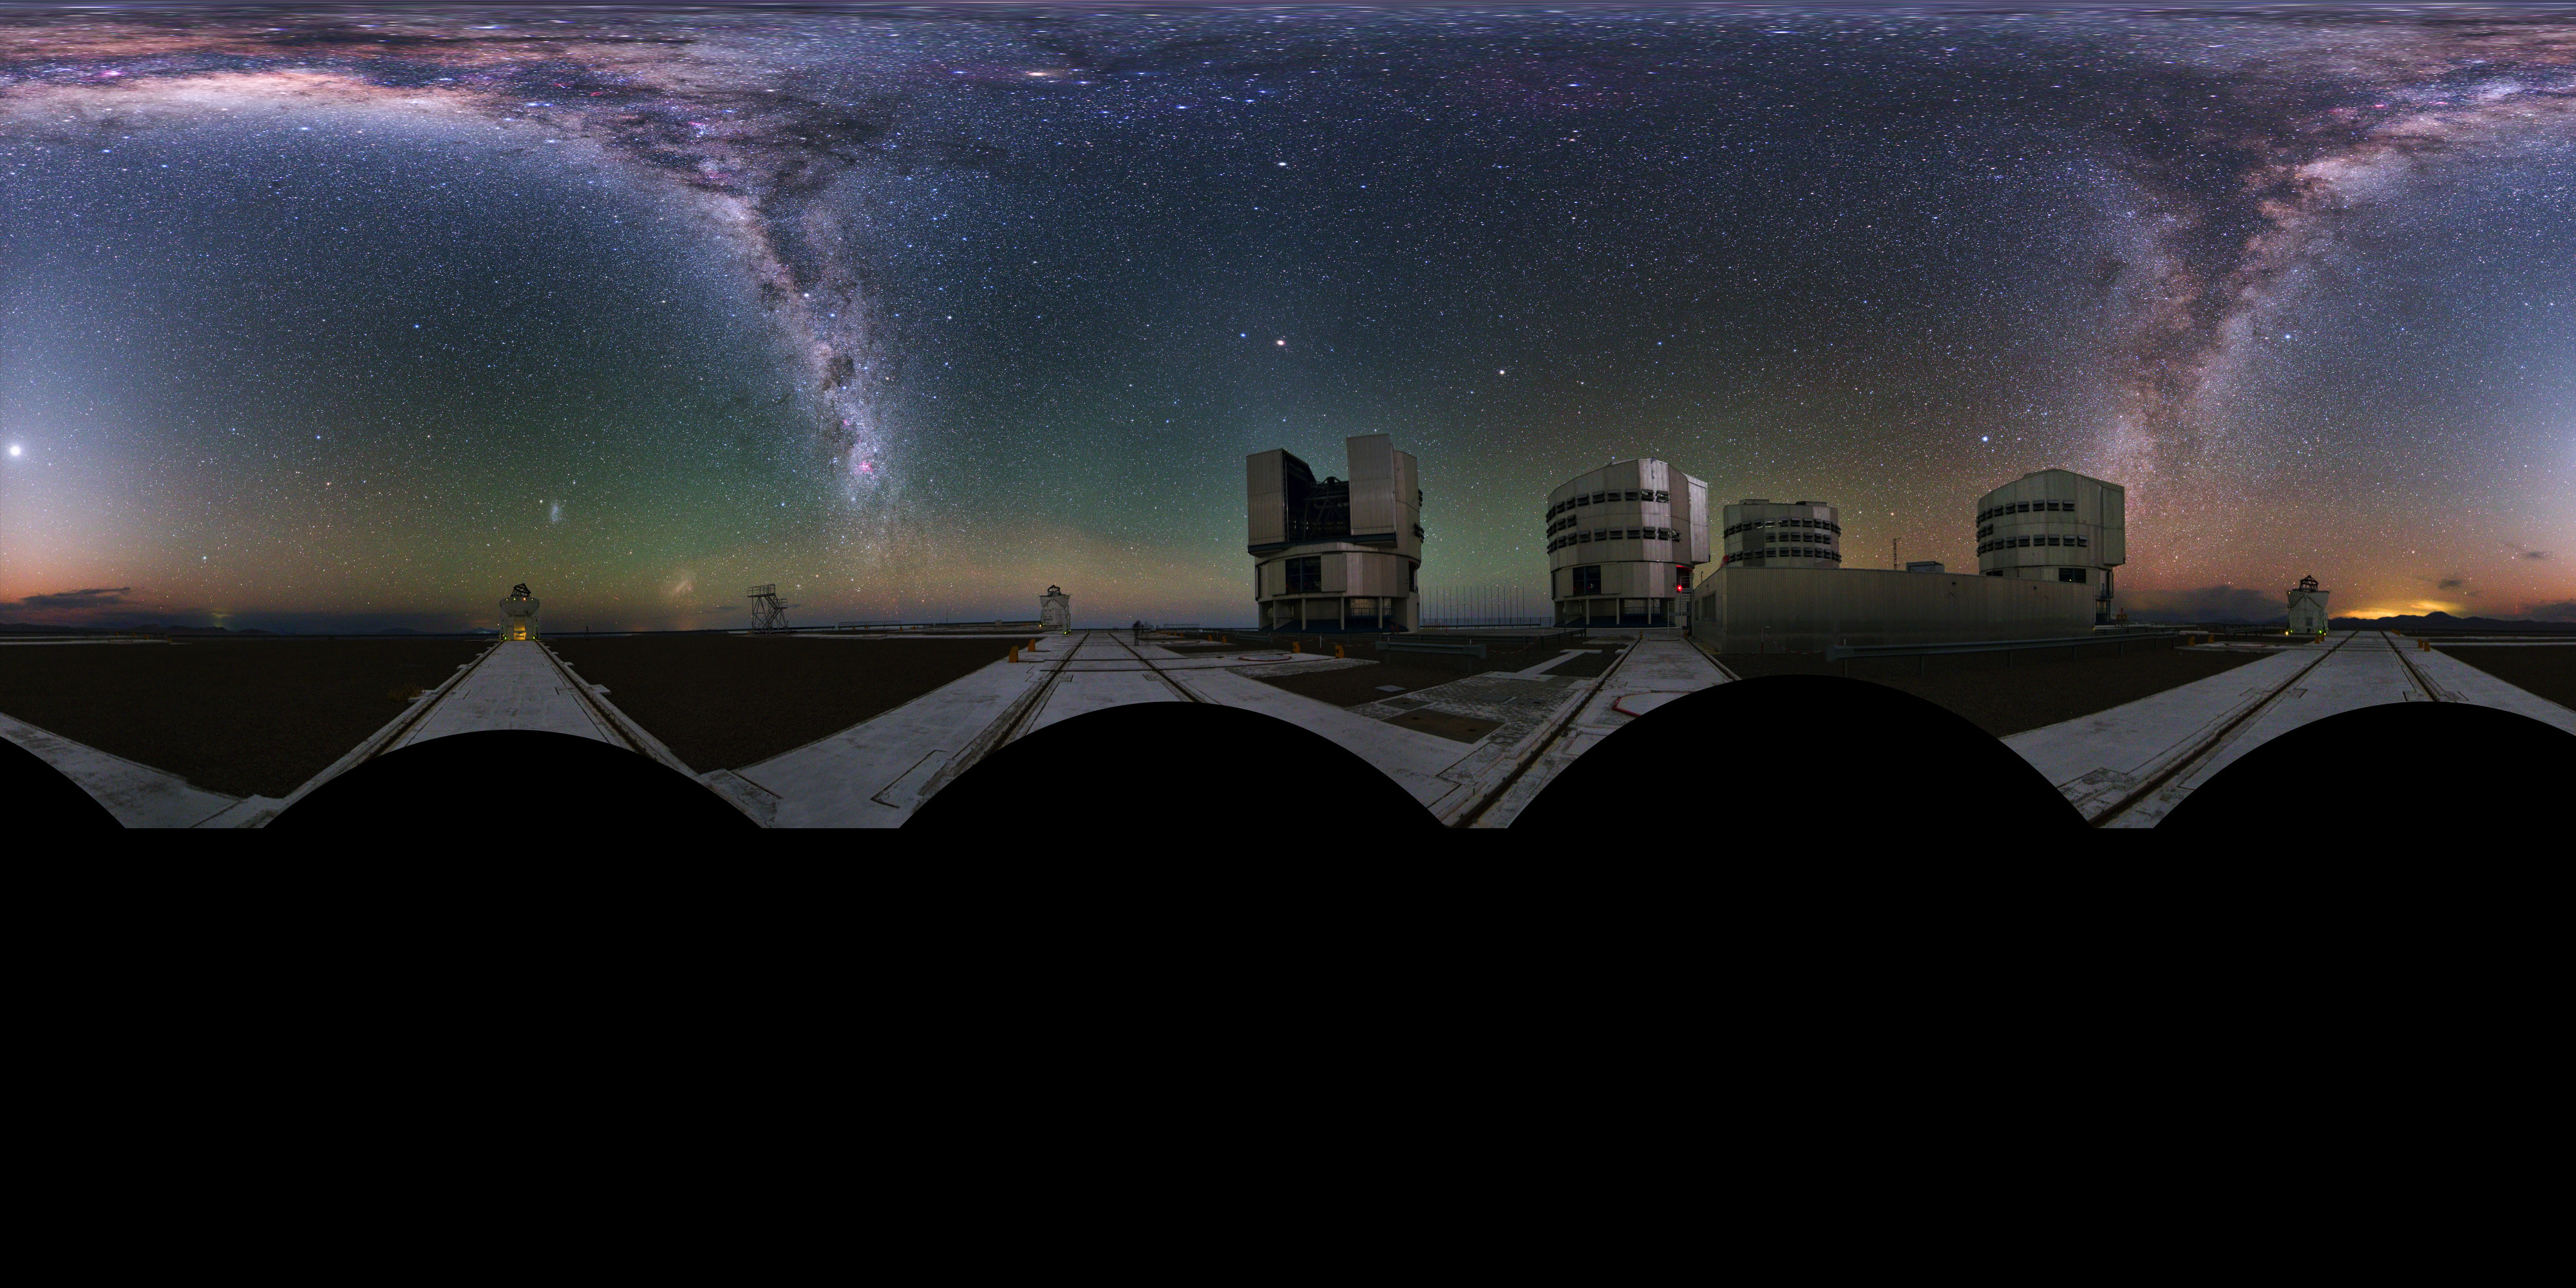

Immersive Paranal world

Extended to 360 x 180 degrees (with black) panorama taken during the ESO Ultra HD Expedition. The four 8.2m Unit Telescopes (UTs) — Antu, Kueyen, Melipal and Yepun — can be seen below the Milky Way, along with the four movable 1.8m diameter Auxiliary Telescopes (ATs), making up the Very Large Telescope (VLT). The telescopes can work together, to form a giant ‘interferometer’, the ESO Very Large Telescope Interferometer, allowing astronomers to see details up to 25 times finer than with the individual telescopes.

Credit: ESO/Y. Beletsky